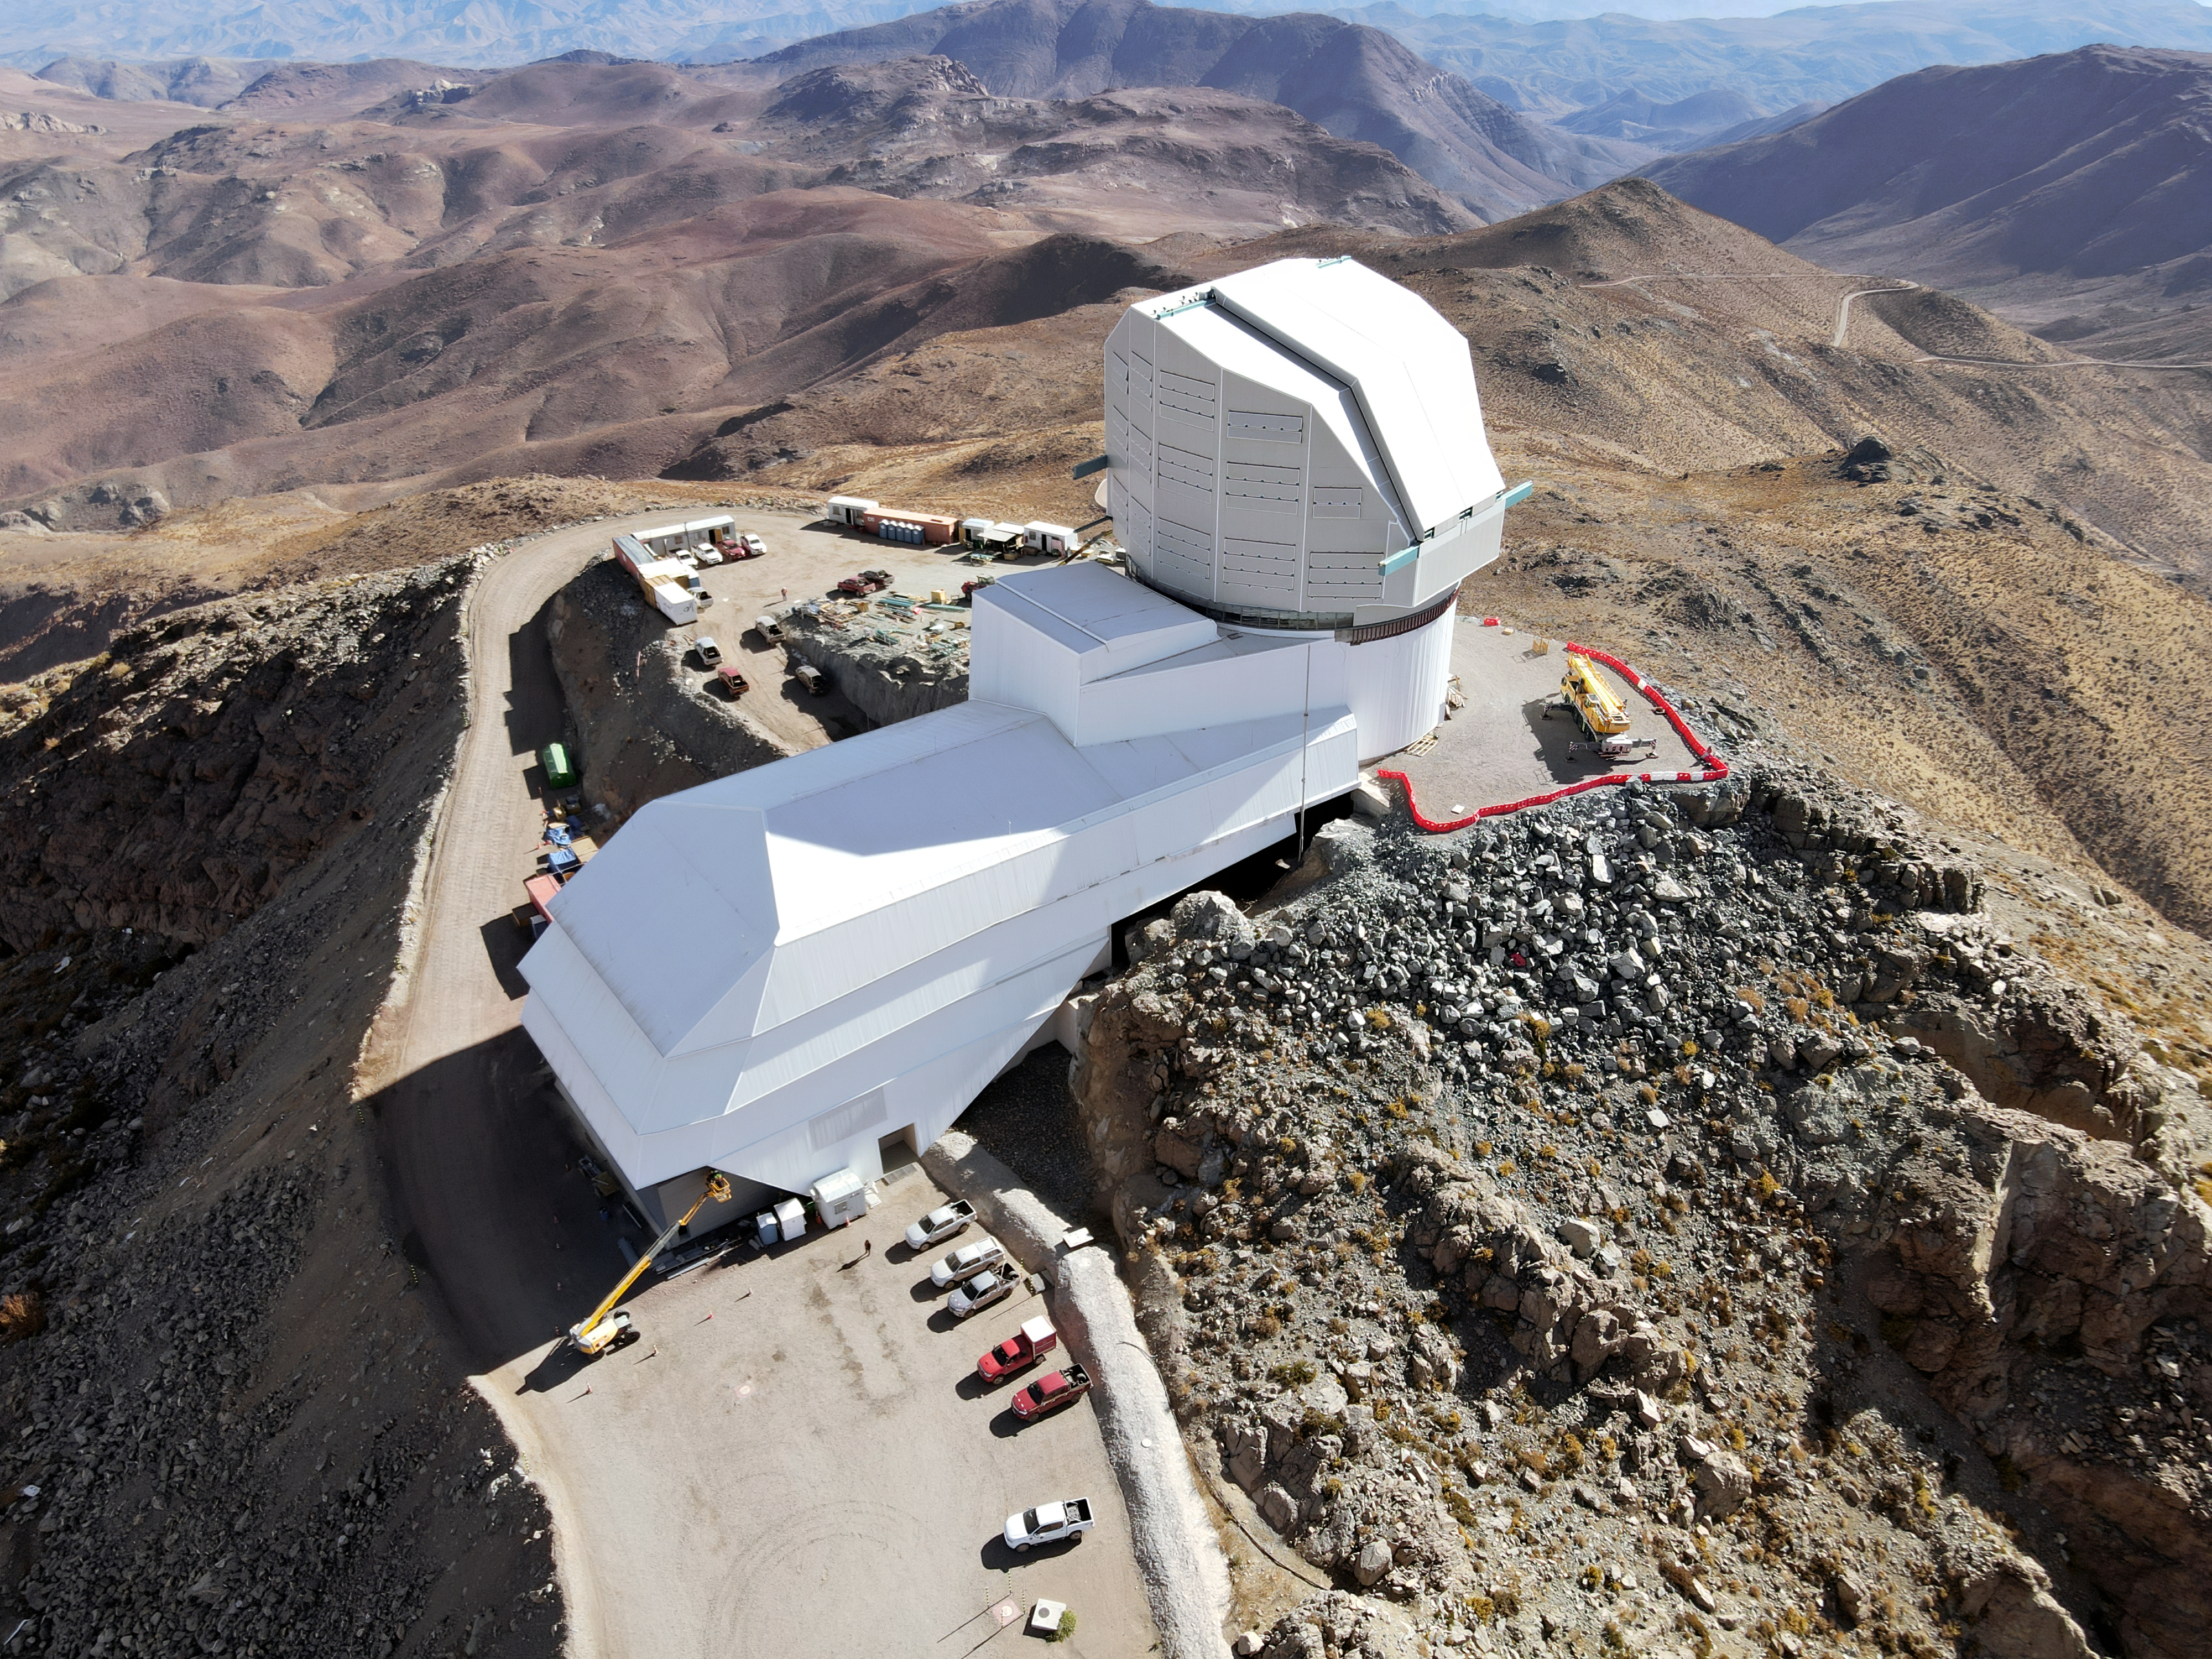

Drone July 2021

Aerial drone photos of the Rubin Observatory summit facility (provided by Dome Surveyor, Oscar Rivera) show advancement to near 100% on dome cladding completion as well as closure of the louvers, rear door, and shutters.

Credit: Rubin Obs/NSF/AURA